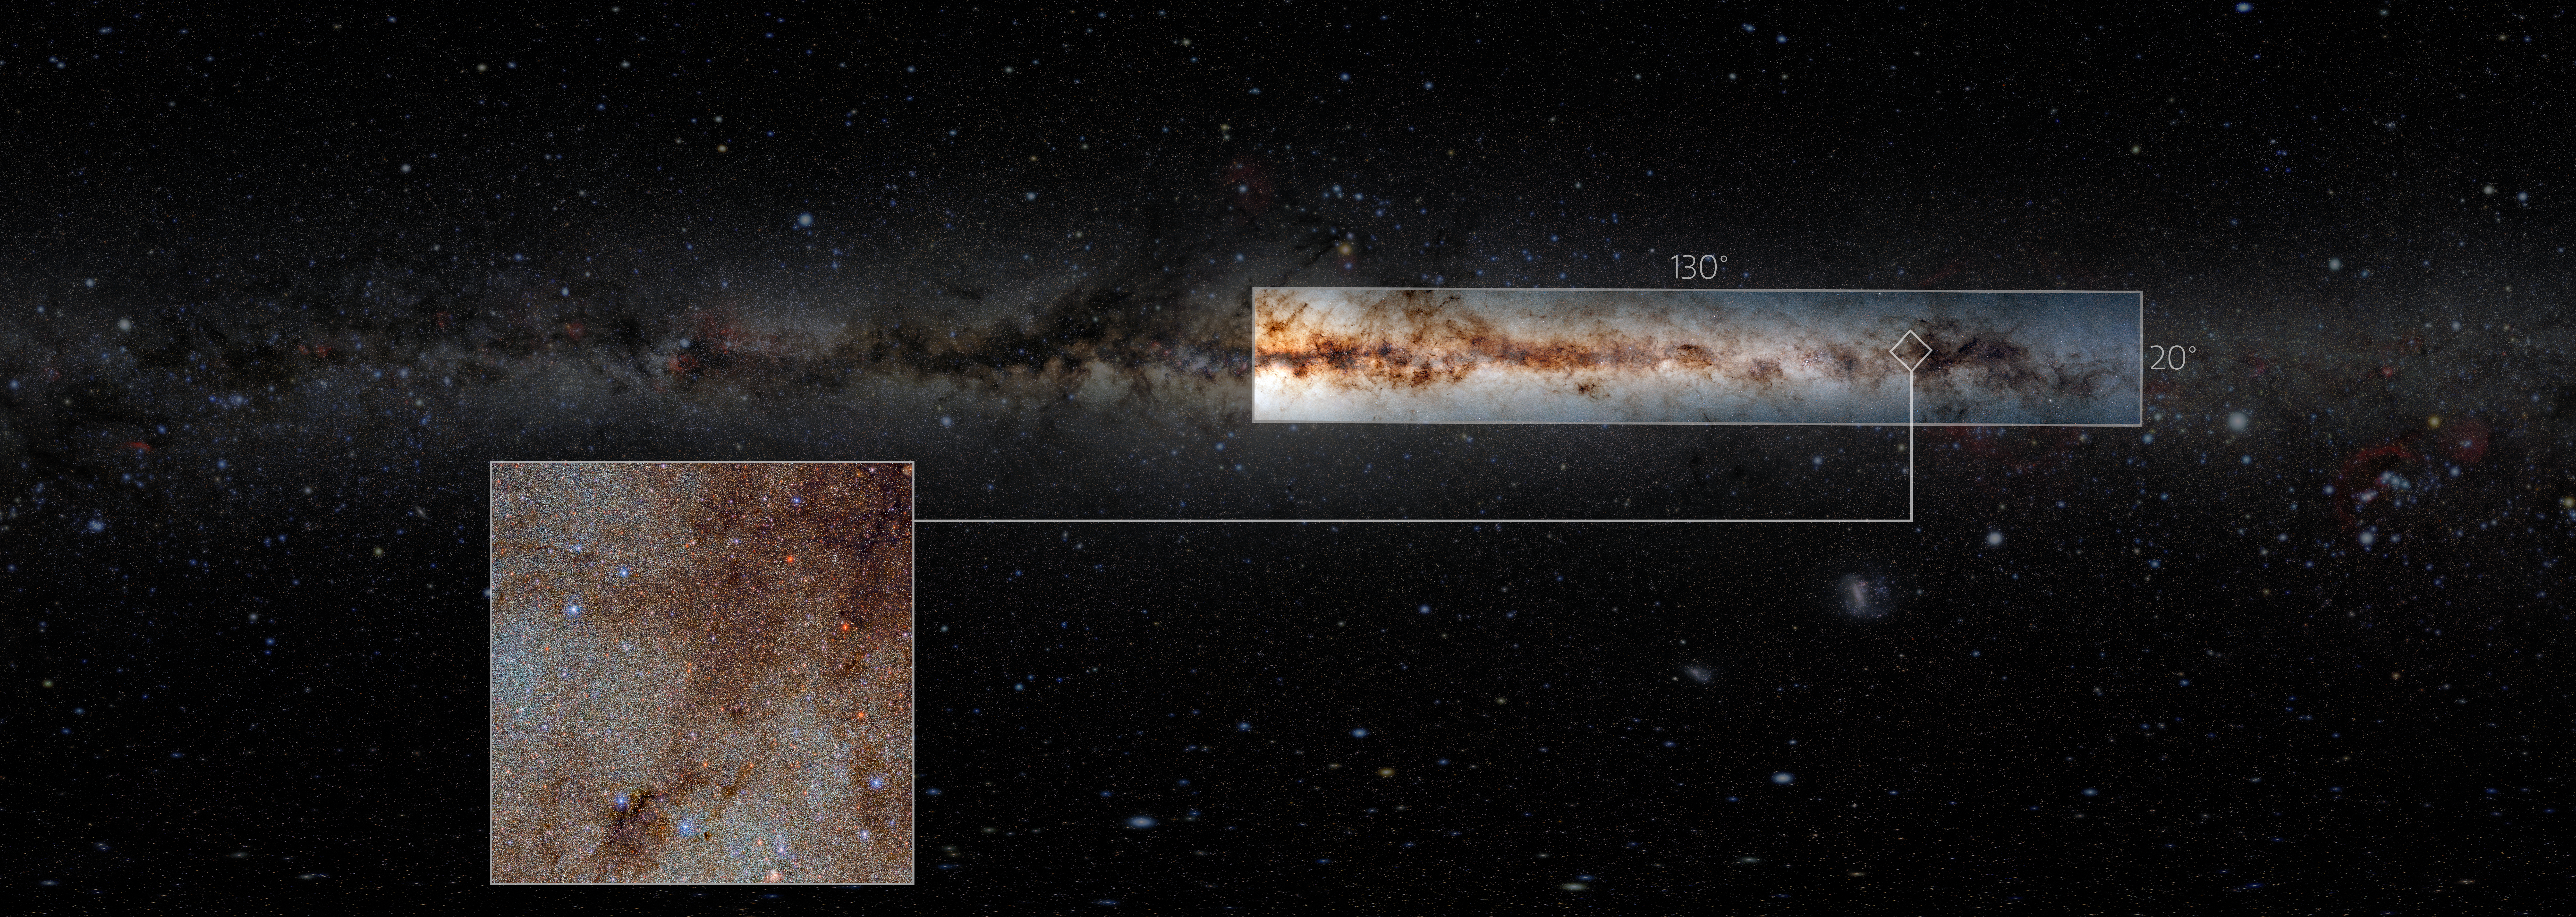

Gargantuan Astronomical Data Tapestry of the Milky Way

Astronomers have released a gargantuan survey of the galactic plane of the Milky Way. The new dataset contains a staggering 3.32 billion celestial objects — arguably the largest such catalog so far. The data for this unprecedented survey were taken with the US Department of Energy-fabricated Dark Energy Camera at the NSF’s Cerro Tololo Inter-American Observatory in Chile, a Program of NOIRLab.

For reference, a low-resolution image of the DECaPS2 data is overlaid on an image showing the full sky. The callout box is a full-resolution view of a small portion of the DECaPS2 data.

Credit: DECaPS2/DOE/FNAL/DECam/CTIO/NOIRLab/NSF/AURA/E. SlawikImage processing: M. Zamani & D. de Martin (NSF NOIRLab)